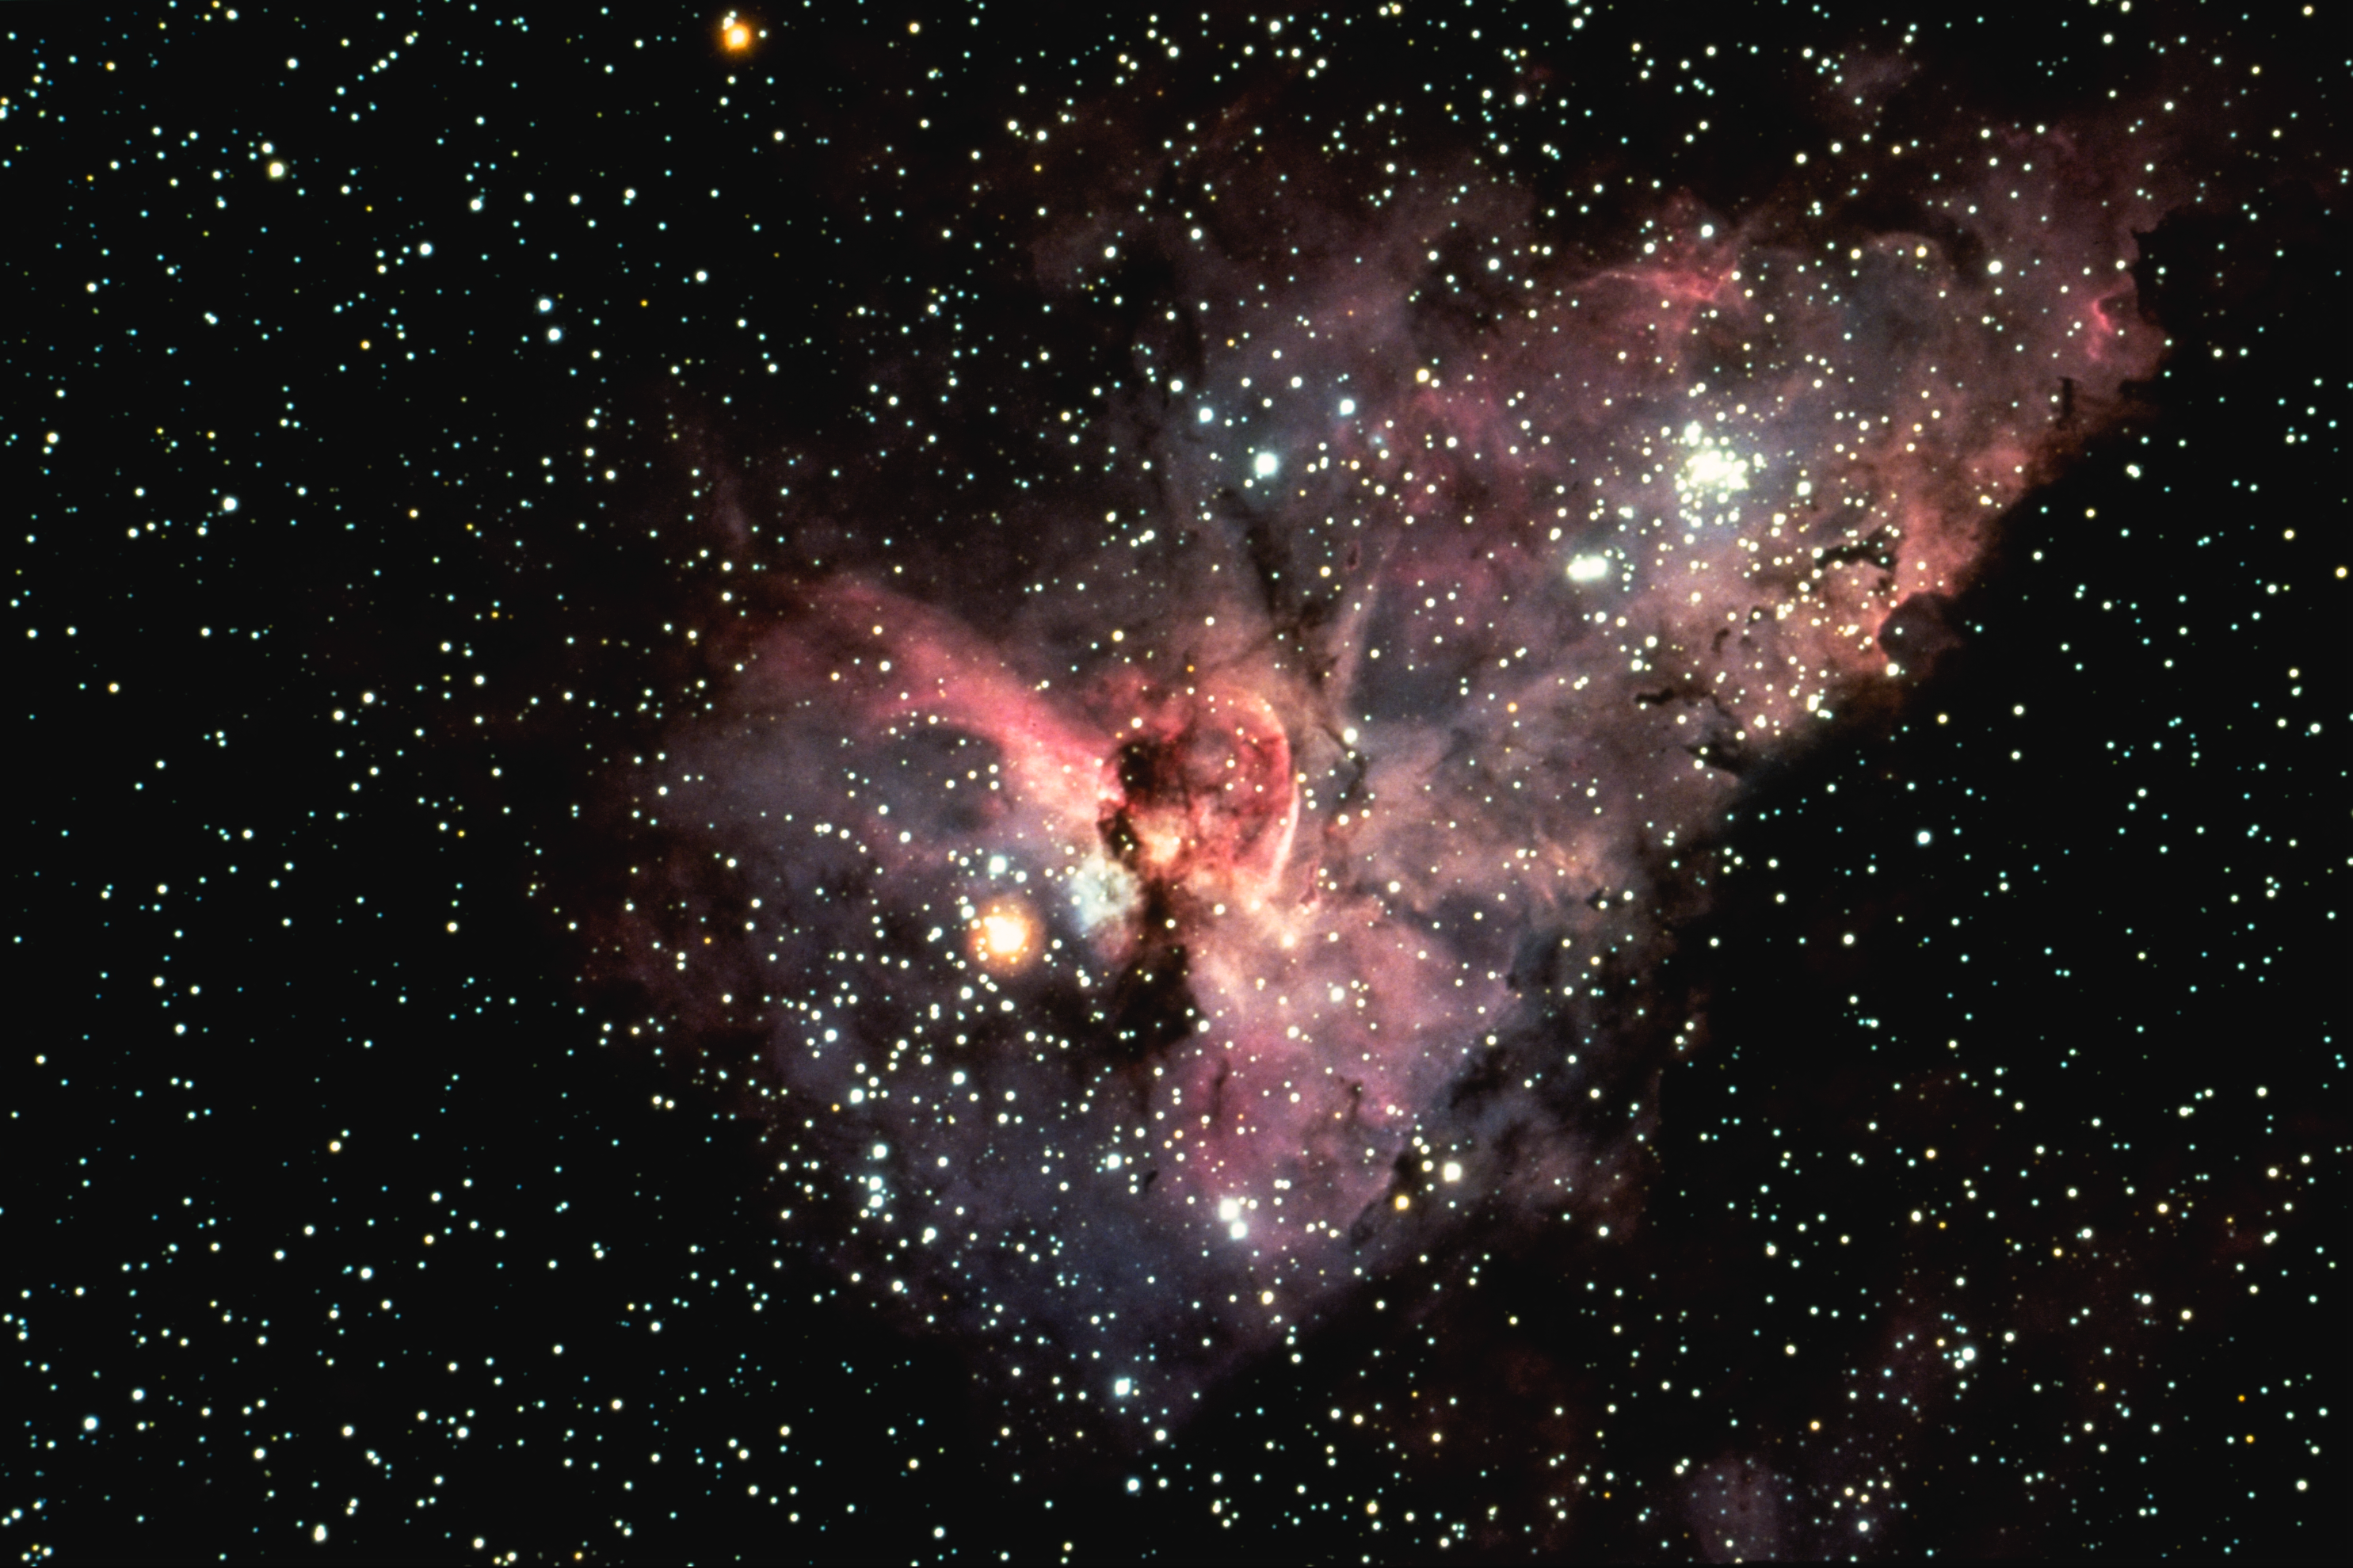

The Eta Carinae nebula, NGC 3372

The central portion of the Eta Carinae Nebula, NGC 3372, also known as the Keyhole Nebula, in the constellation of Carina. This gaseous bright nebula surrounds the peculiar variable star Eta Carinae, with overlying clouds of dark material. The nebula is 9000 light-years from Earth. Cerro Tololo 4-meter Blanco telescope, 1976: north is at the top.

Credit: NOIRLab/NSF/AURA